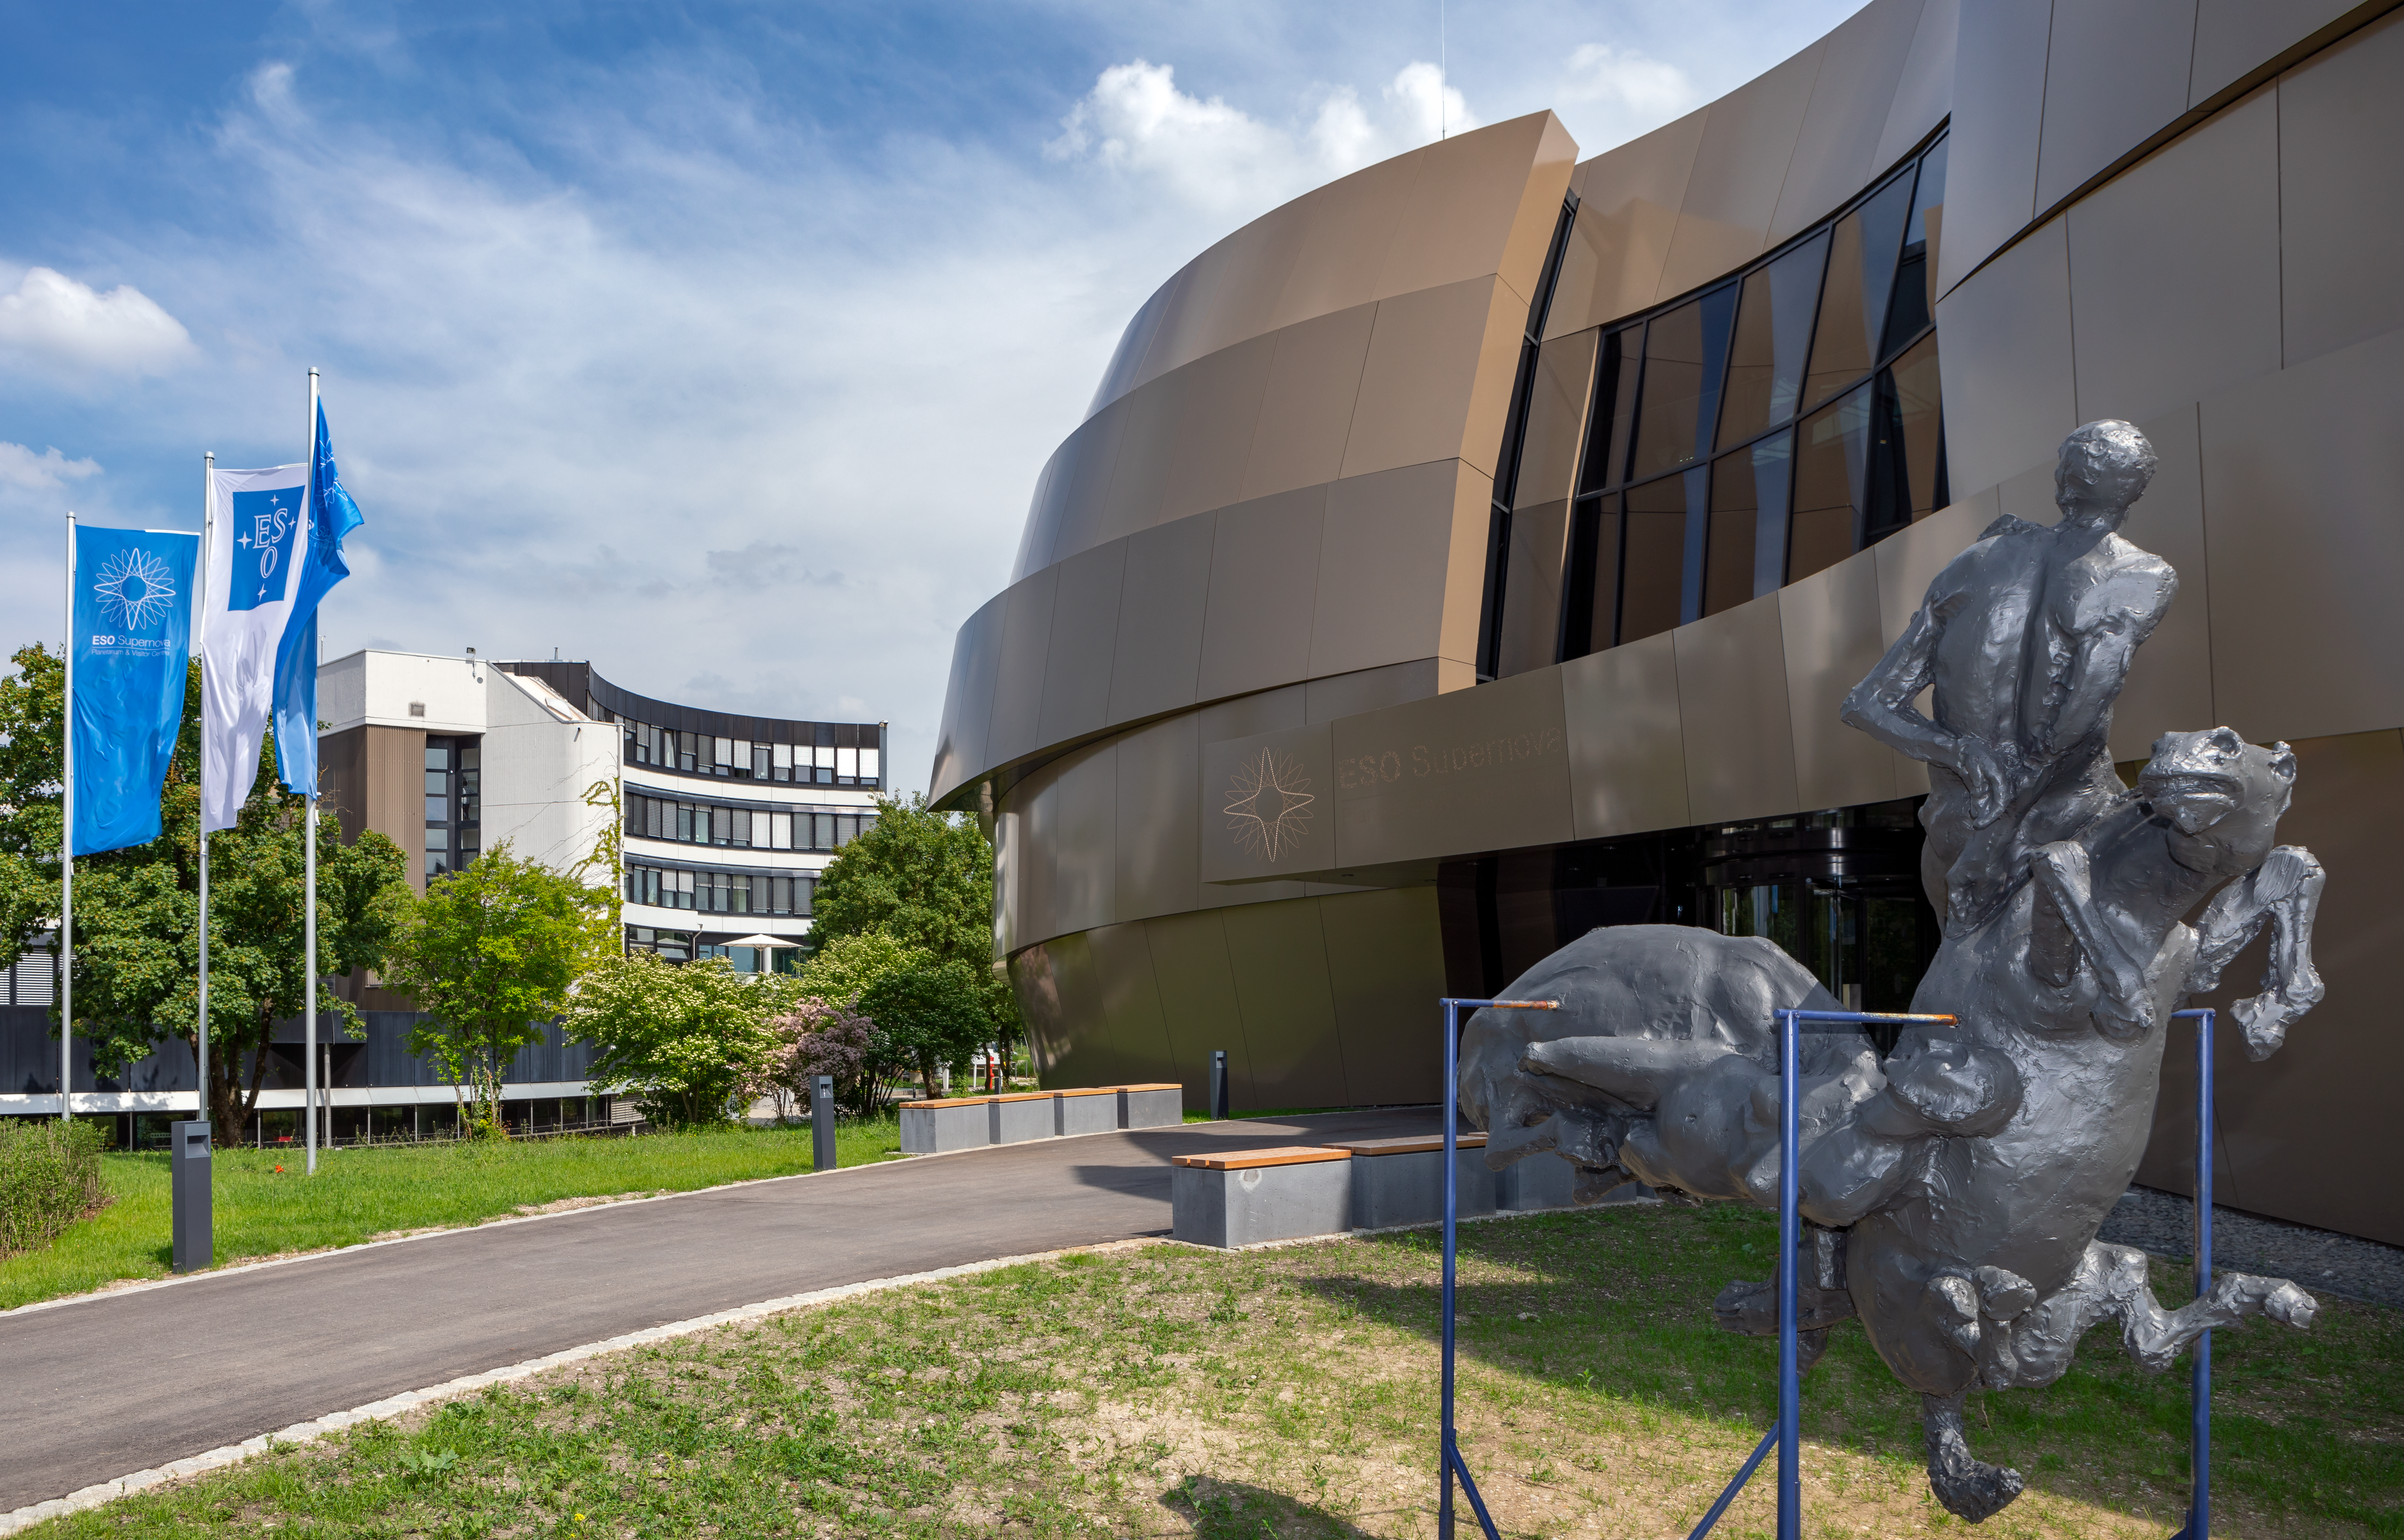

Supernova statuary

An astronomically inspired statue greets visitors on the approach to the ESO Supernova Planetarium & Visitor Centre as part of the Our Place in Space exhibition.

The exhibition will be on display from 17 May to 2 September 2018 and showcases art and science inspired by the spectacular images of the NASA/ESA Hubble Space Telescope.

Credit: ESO/M. Zamani